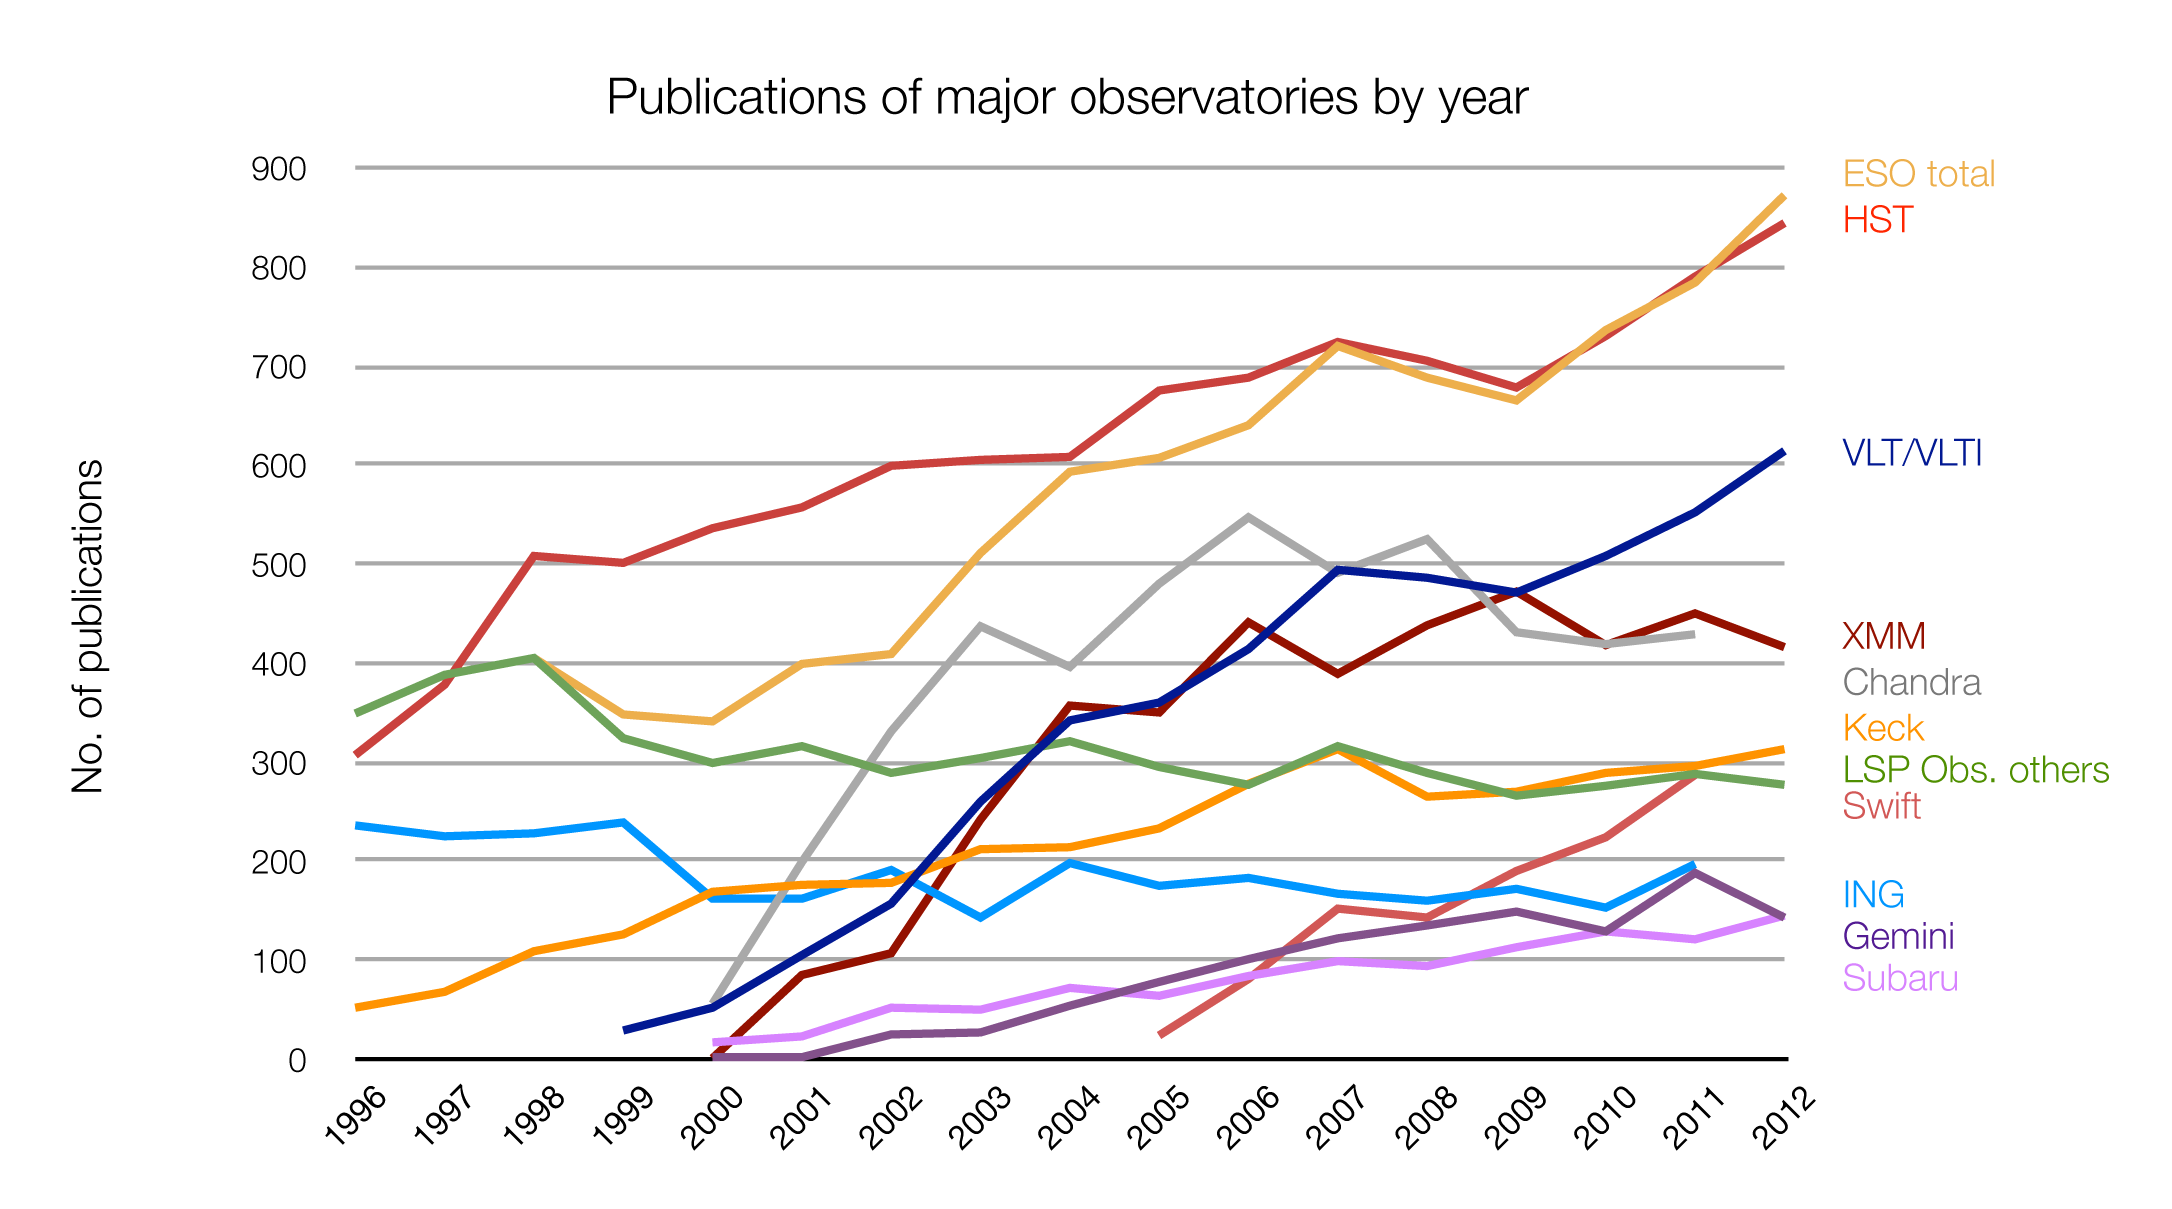

Number of papers published using different observatories

The number of refereed papers published based on data from ESO and other telescopes over the period 1996 to the 2012. These numbers are from the ESO Telescope Bibliography (telbib), and are published in the annual Basic ESO Publication Statistics by ESO’s Library.

Credit: ESO